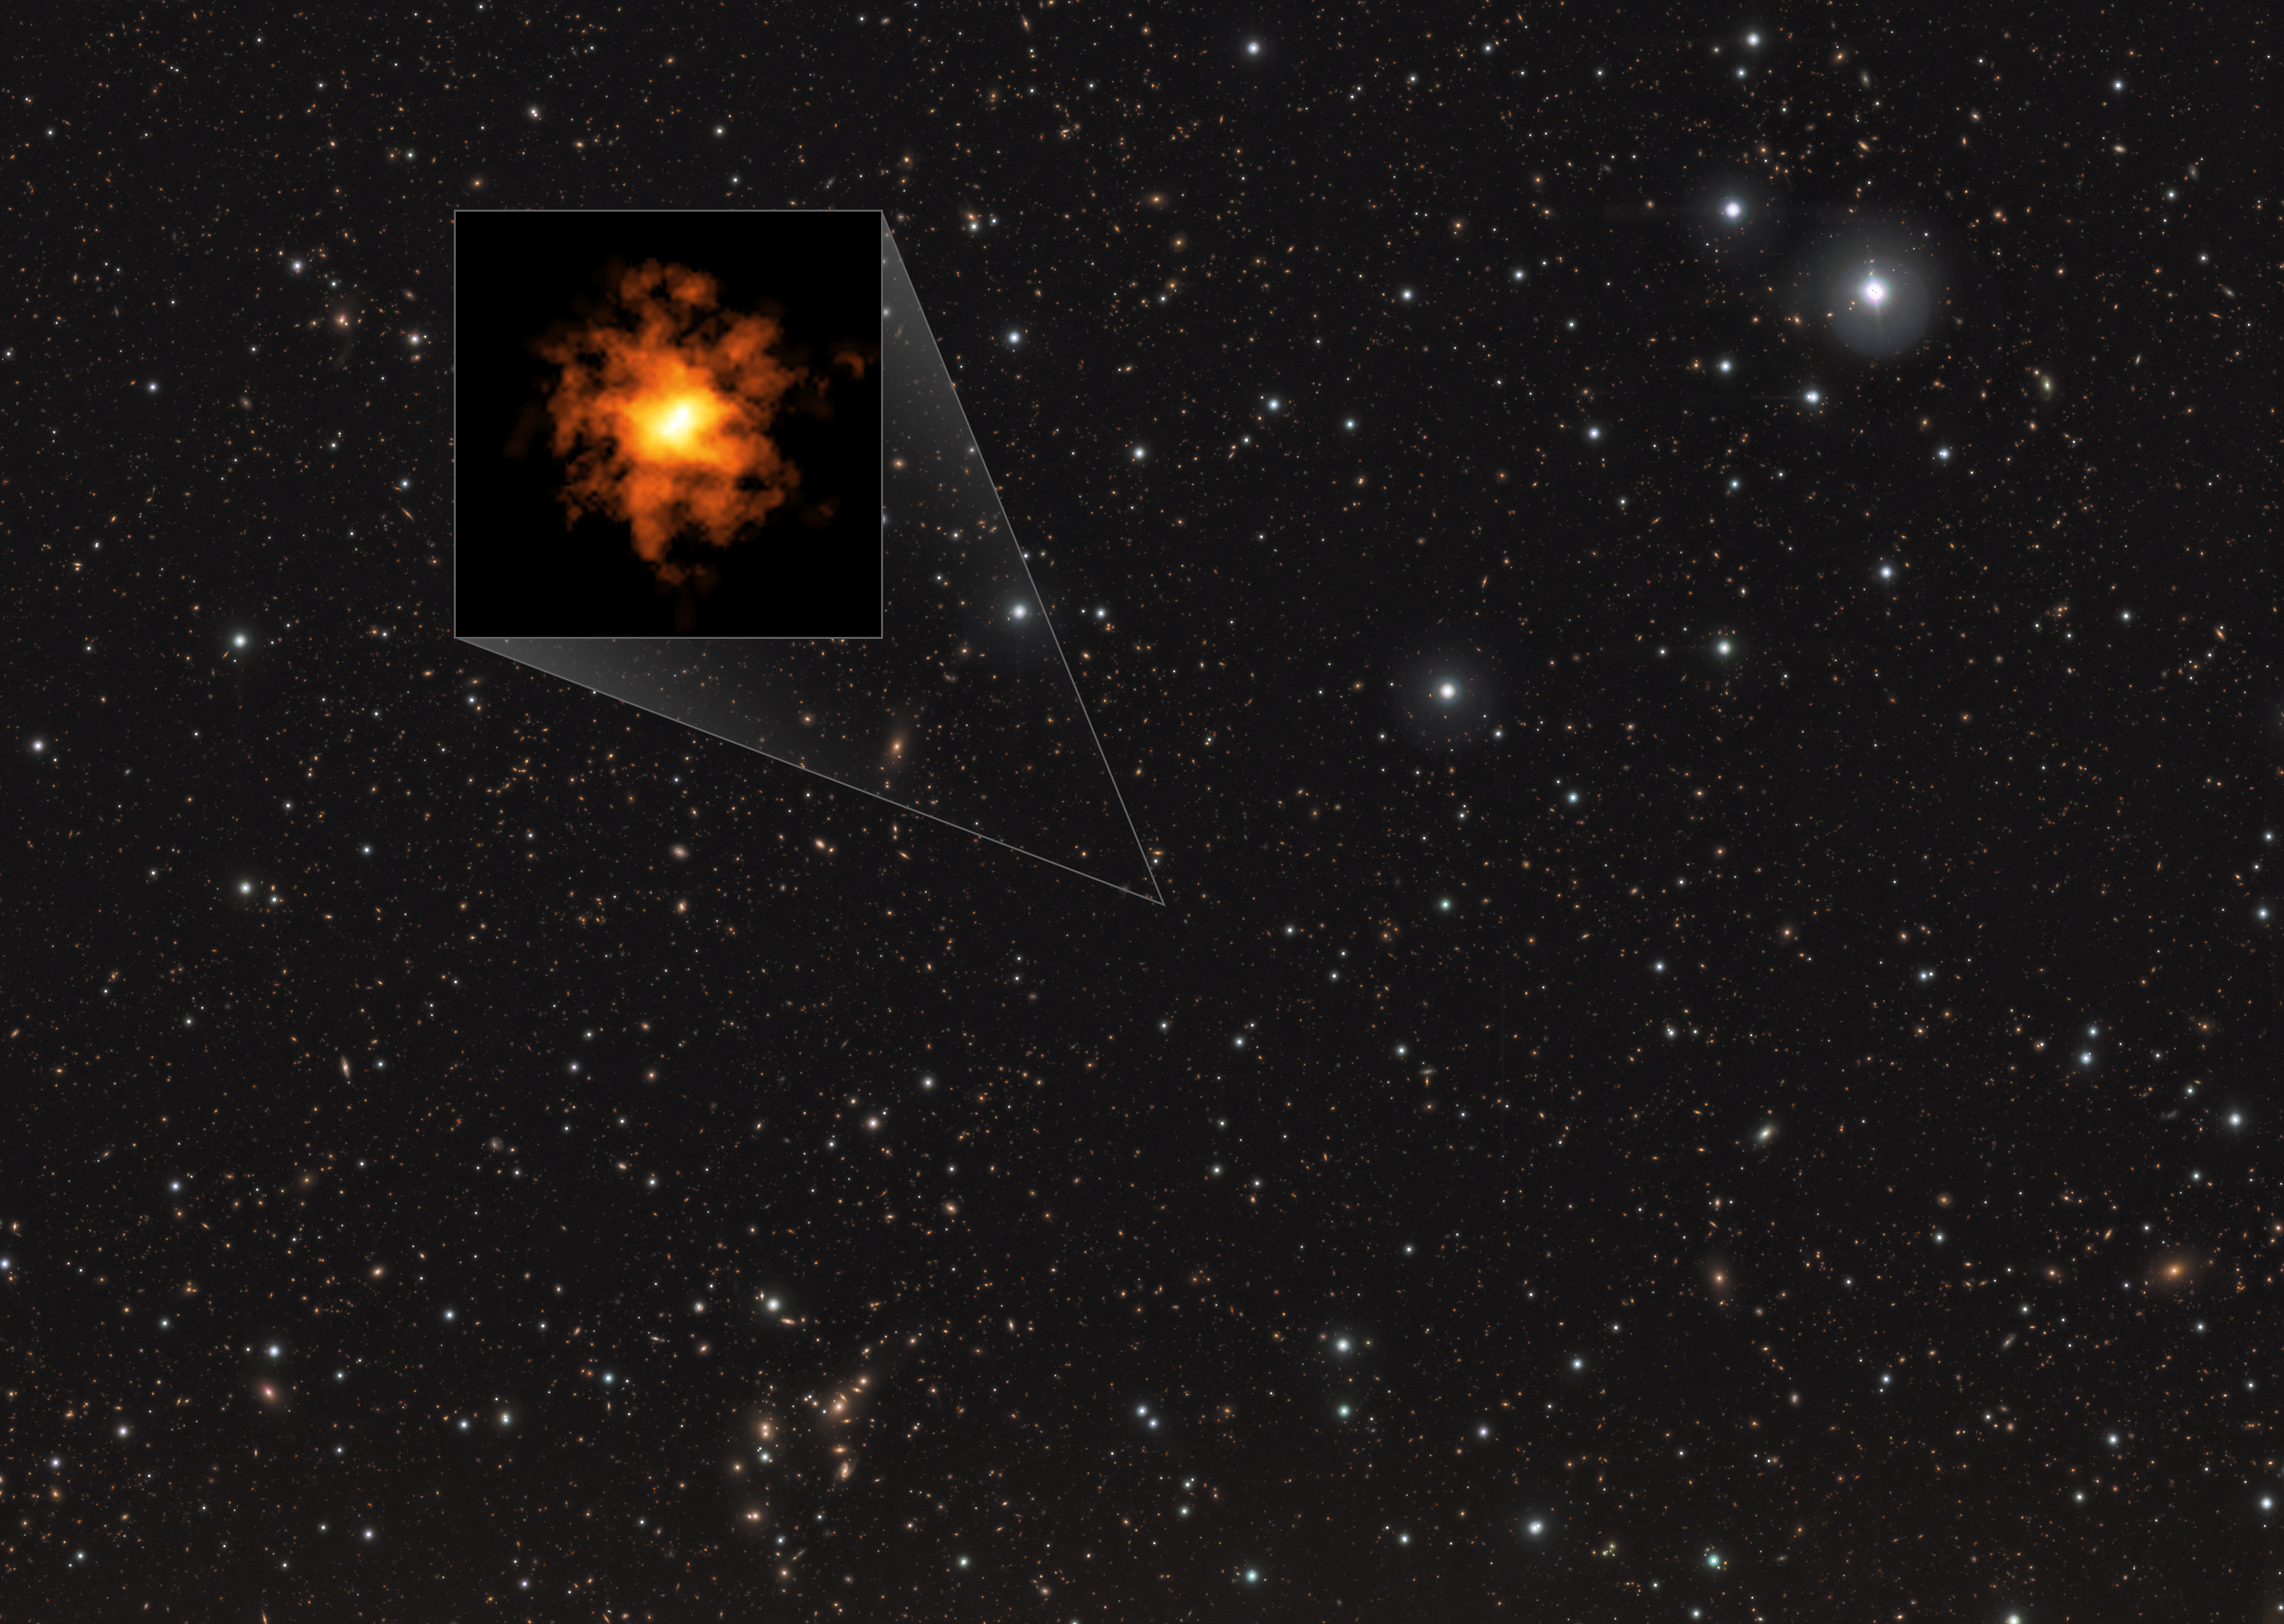

The REBELS-25 galaxy

This image shows the galaxy REBELS-25 as seen by the Atacama Large Millimeter/submillimeter Array (ALMA), overlaid on an infrared image of other stars and galaxies. The infrared image was taken by ESO’s Visible and Infrared Survey Telescope for Astronomy (VISTA). In a recent study, researchers found evidence that REBELS-25 is a strongly rotating disc galaxy existing only 700 million years after the Big Bang. This makes it the most distant and earliest known Milky Way-like galaxy found to date.

Credit: ALMA (ESO/NAOJ/NRAO)/L. Rowland et al./ESO/J. Dunlop et al. Ack.: CASU, CALET